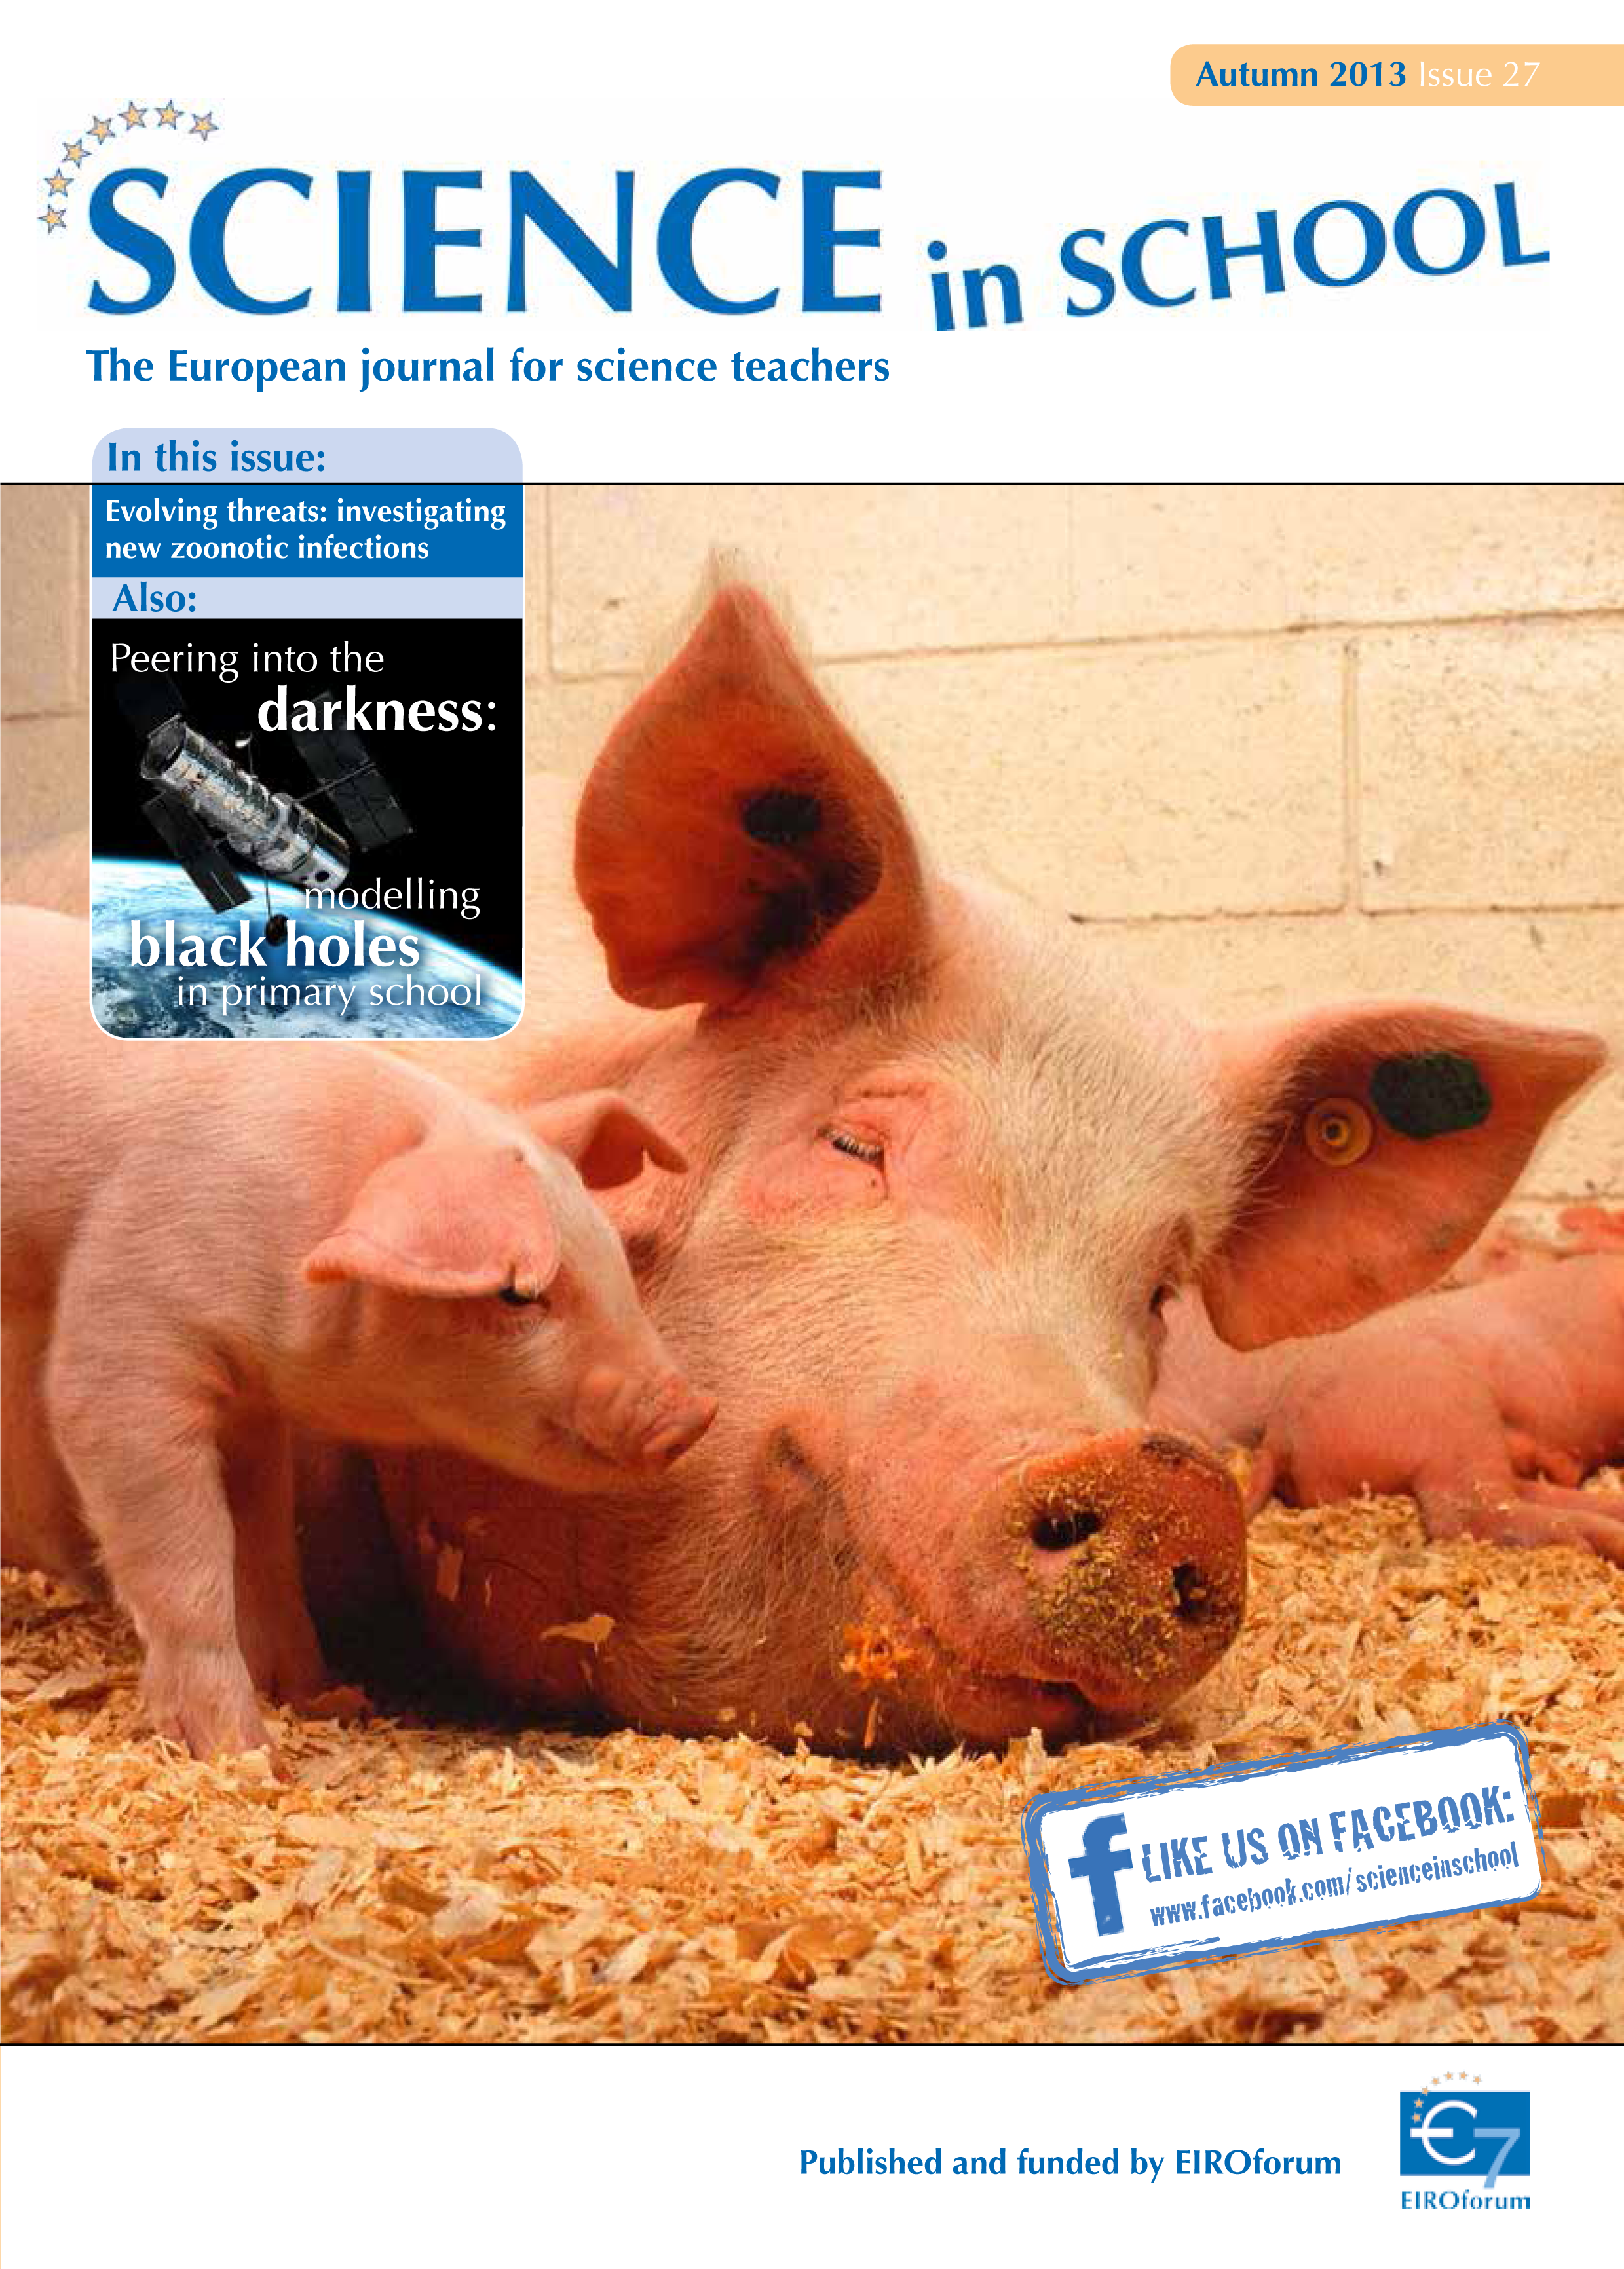

Science in School 27 — Autumn 2013

Science in School aims to promote inspiring science teaching by encouraging communication between teachers, scientists, and everyone else involved in European science education. It is published by EIROforum, a collaboration between eight European intergovernmental scientific research organisations, of which ESO is a member. The journal addresses science teaching both across Europe and across disciplines: highlighting the best in teaching and cutting-edge research.

Read more about Science in School at: http://www.scienceinschool.org/

Read this issue online at: http://www.scienceinschool.org/2013/issue27

Credit: ESO